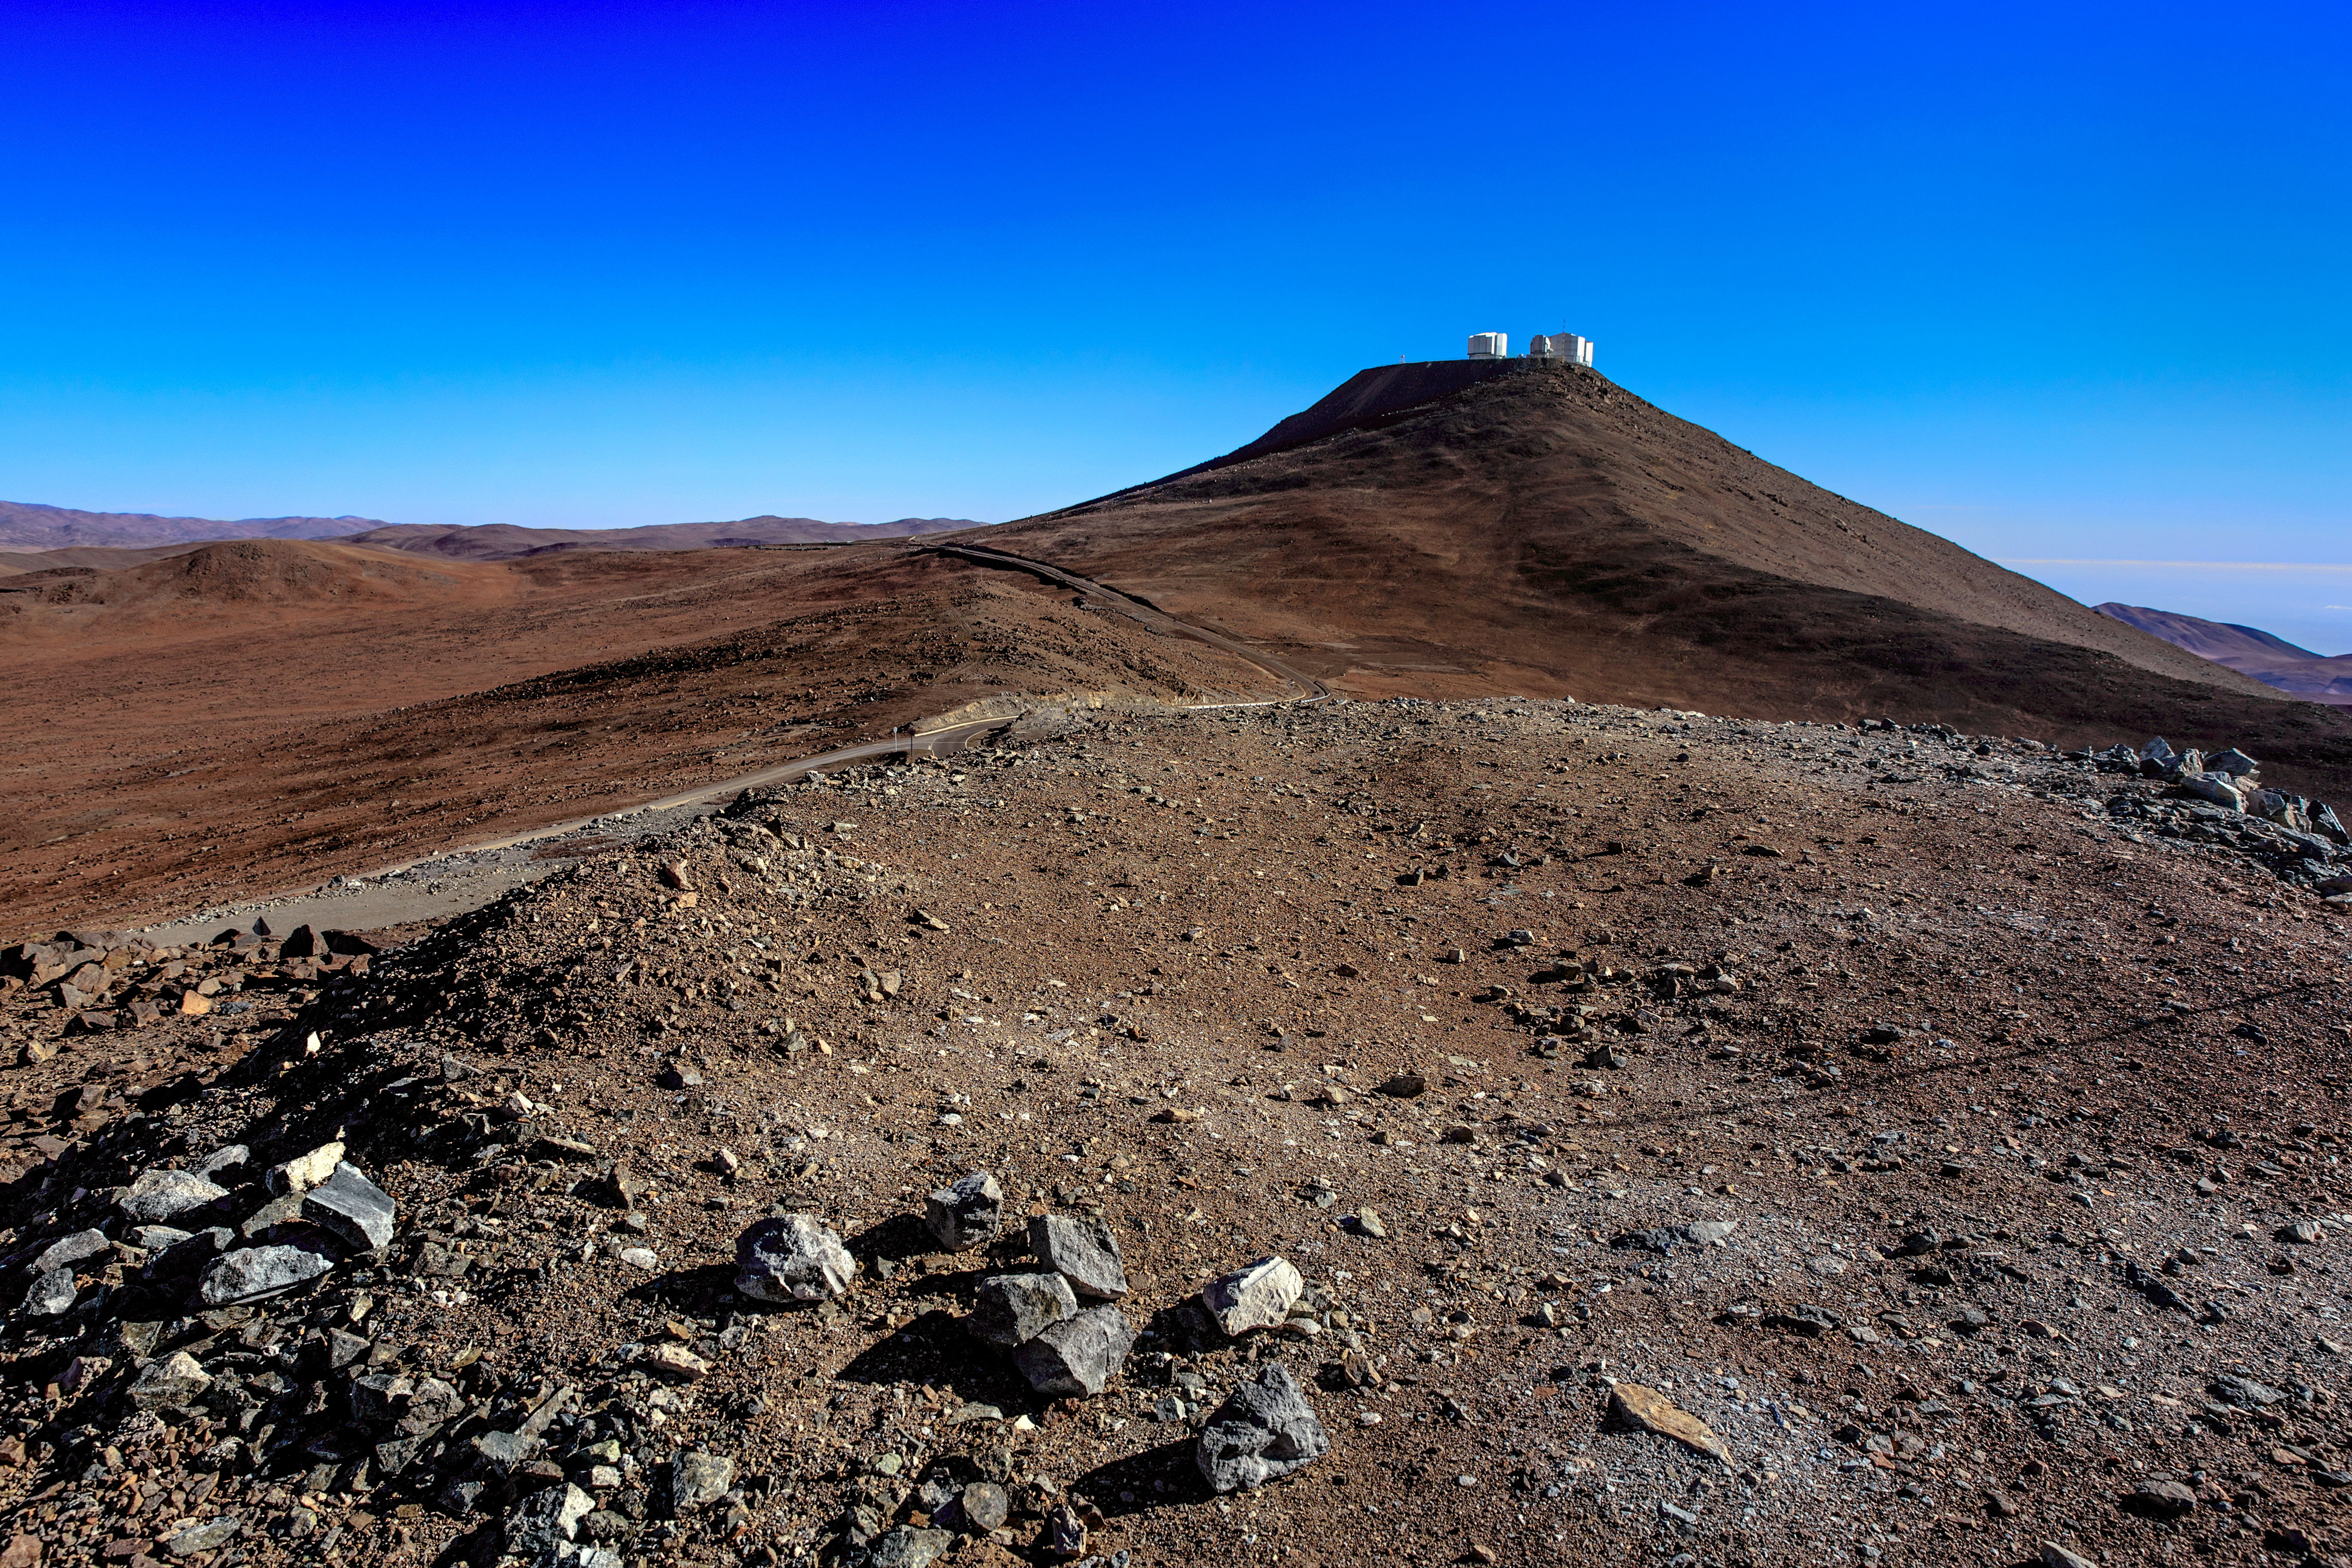

Cerro Paranal

A daylight view of the ESO-operated Very Large Telescope (VLT), which includes four 8.2-metre Unit Telescopes as well as four smaller Auxiliary Telescopes. The VLT is based at the Cerro Paranal site in the Atacama Desert of northern Chile, one of the driest place on Earth. The telescopes come to life at night, where the arid climate and clear skies offer stunning views of the sky.

Credit: ESO/M. Claro